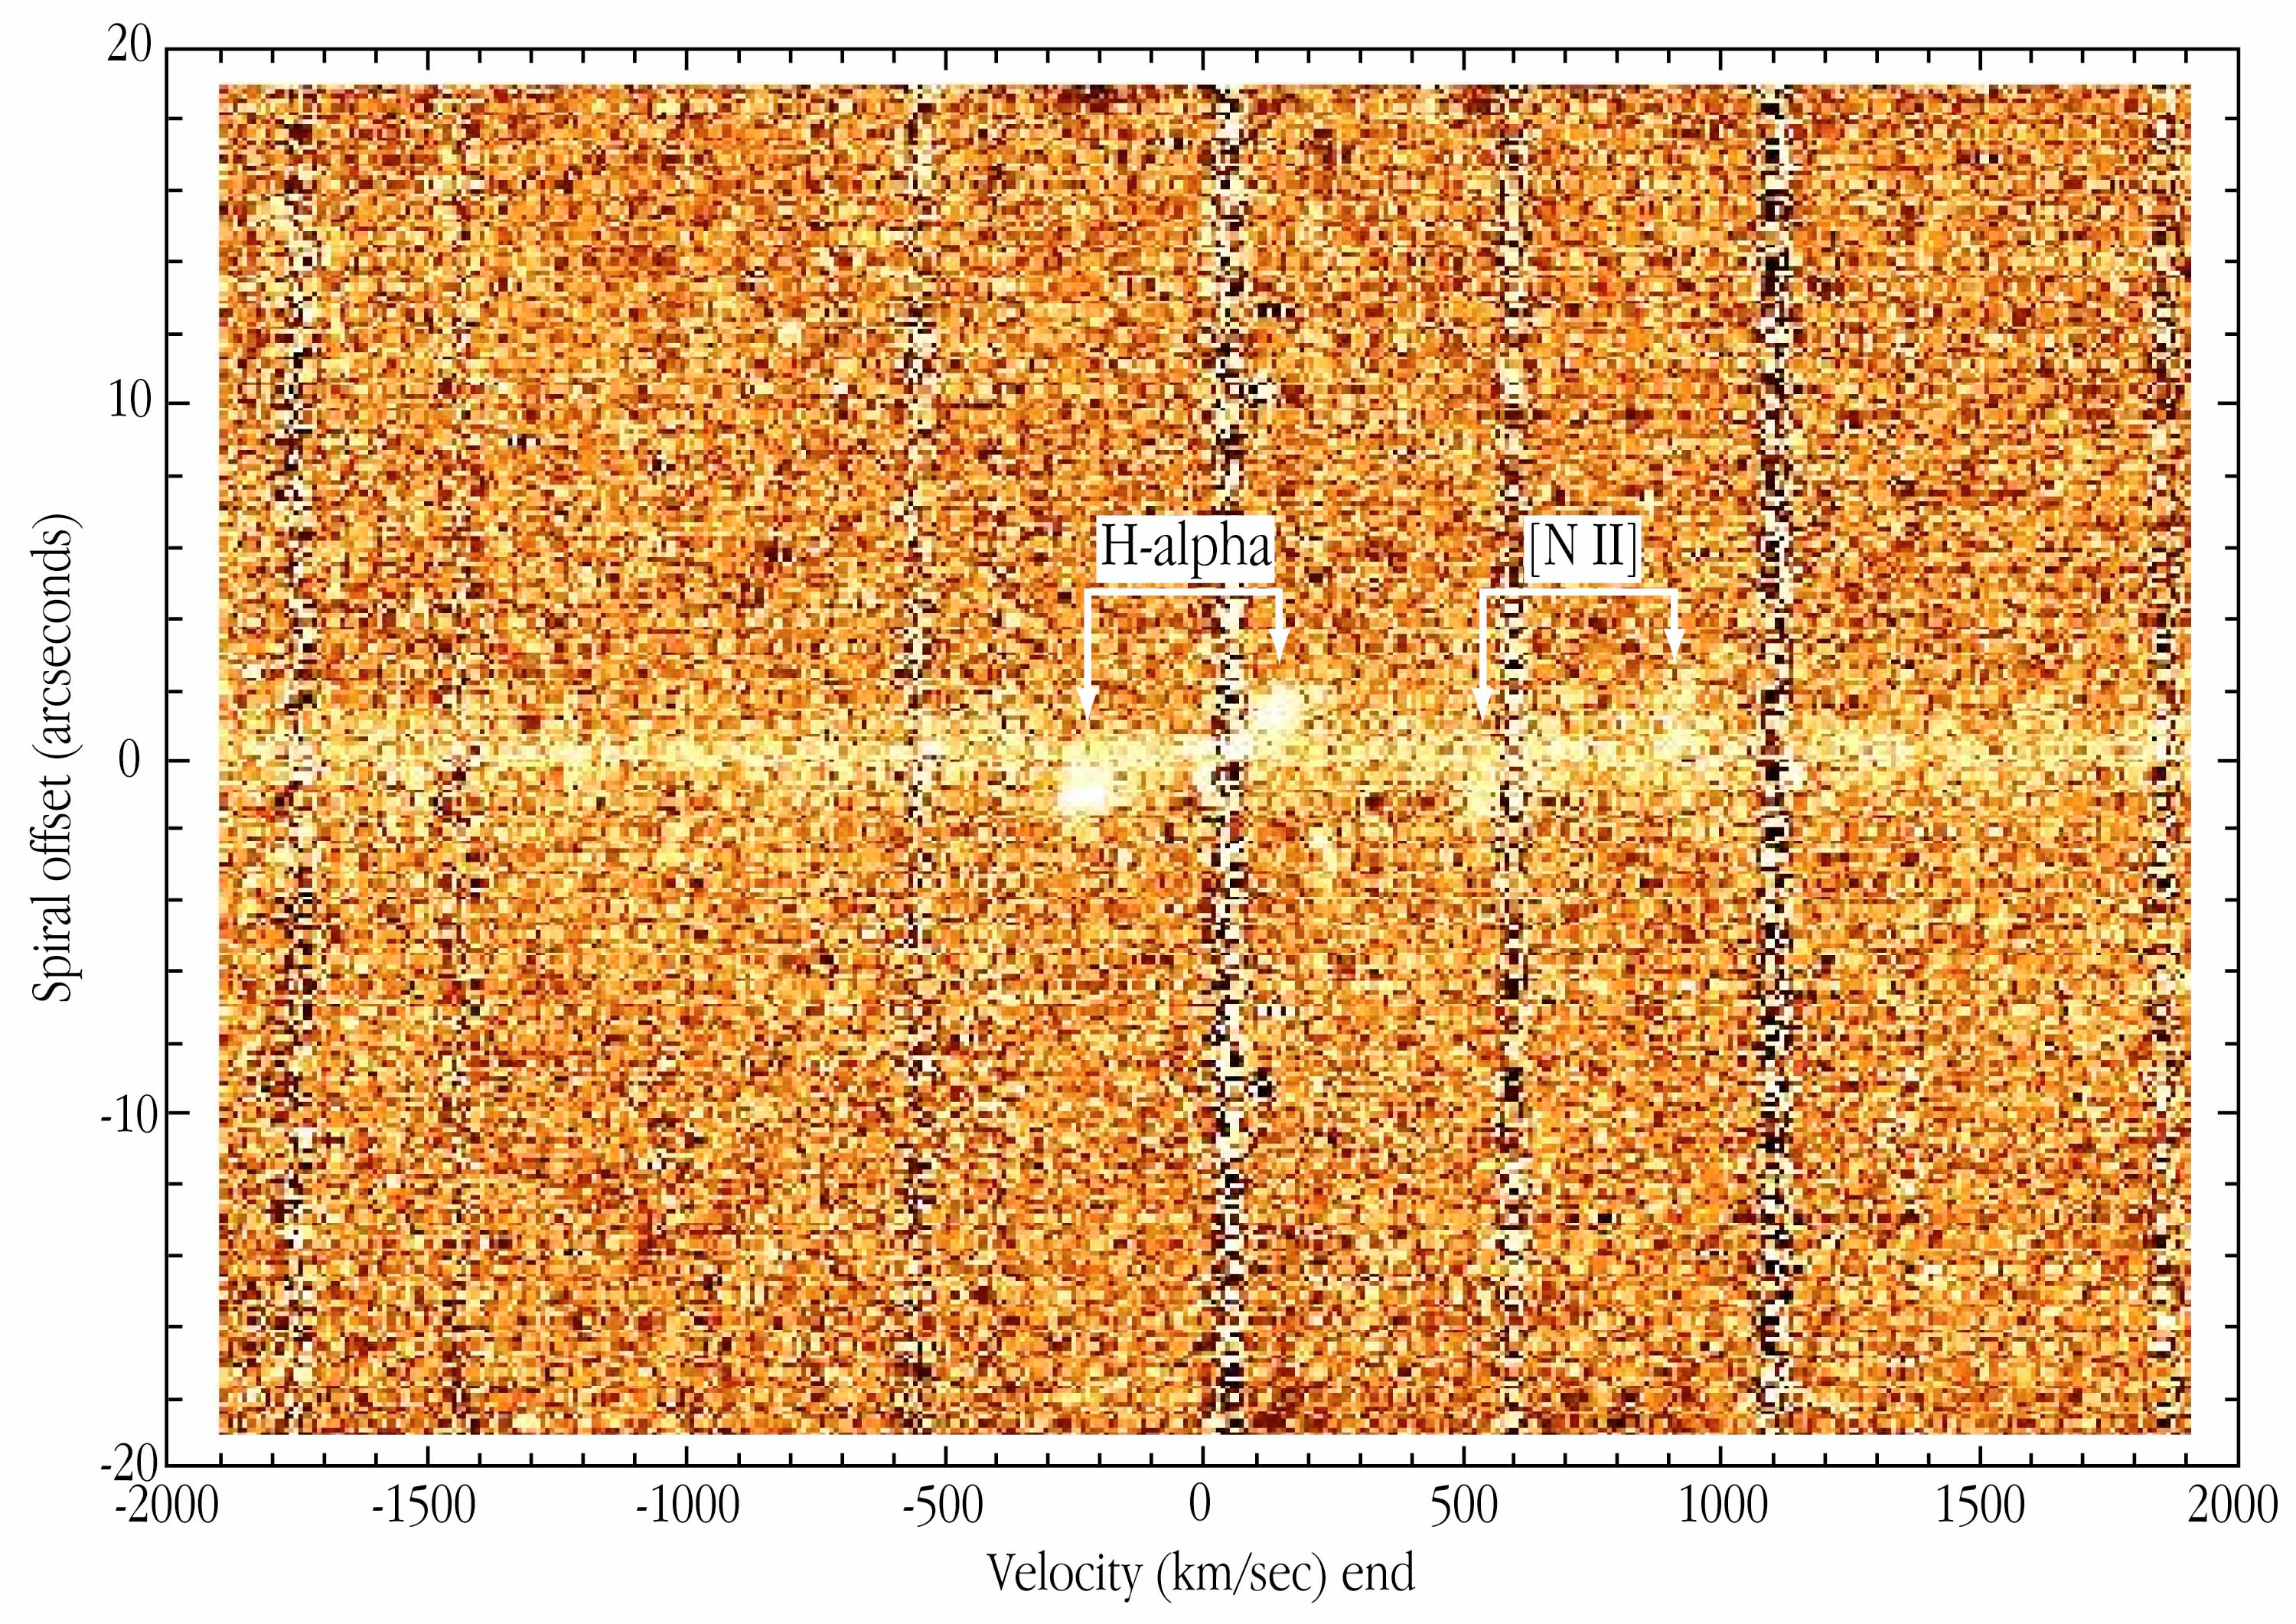

Infrared spectrum of spiral galaxy ISOHDFS 27

The "raw" spectrum of the distant galaxy ISOHDFS 27, obtained with the ISAAC infrared instrument at the 8.2-m VLT ANTU telescope. Light from hydrogen atoms emitted in the red spectral region (the H-alpha emission line) is visible as two prominent "blobs" on either side of the central, featureless spectrum (the galaxy "continuum"). A weaker emission line from singly ionized nitrogen ([N II]) is seen to the right; it shows exactly the same behaviour.

The present results are based on observations that were collected in visitor mode during August 18-20, 2000. For these observations, ISAAC was used in medium resolution mode (R ~ 5000) with a slit of 0.6 arcsec x 2 arcmin. The pixel scale is 0.146 arcsec/pix. The wavelength for the H-alpha is 1.0370 µm and the SZ band was used for the observations. The seeing was very good throughout the run (from 0.2 - 0.9 arcsec). The spectrum was acquired under 0.2 arcsec seeing.

Credit: ESO